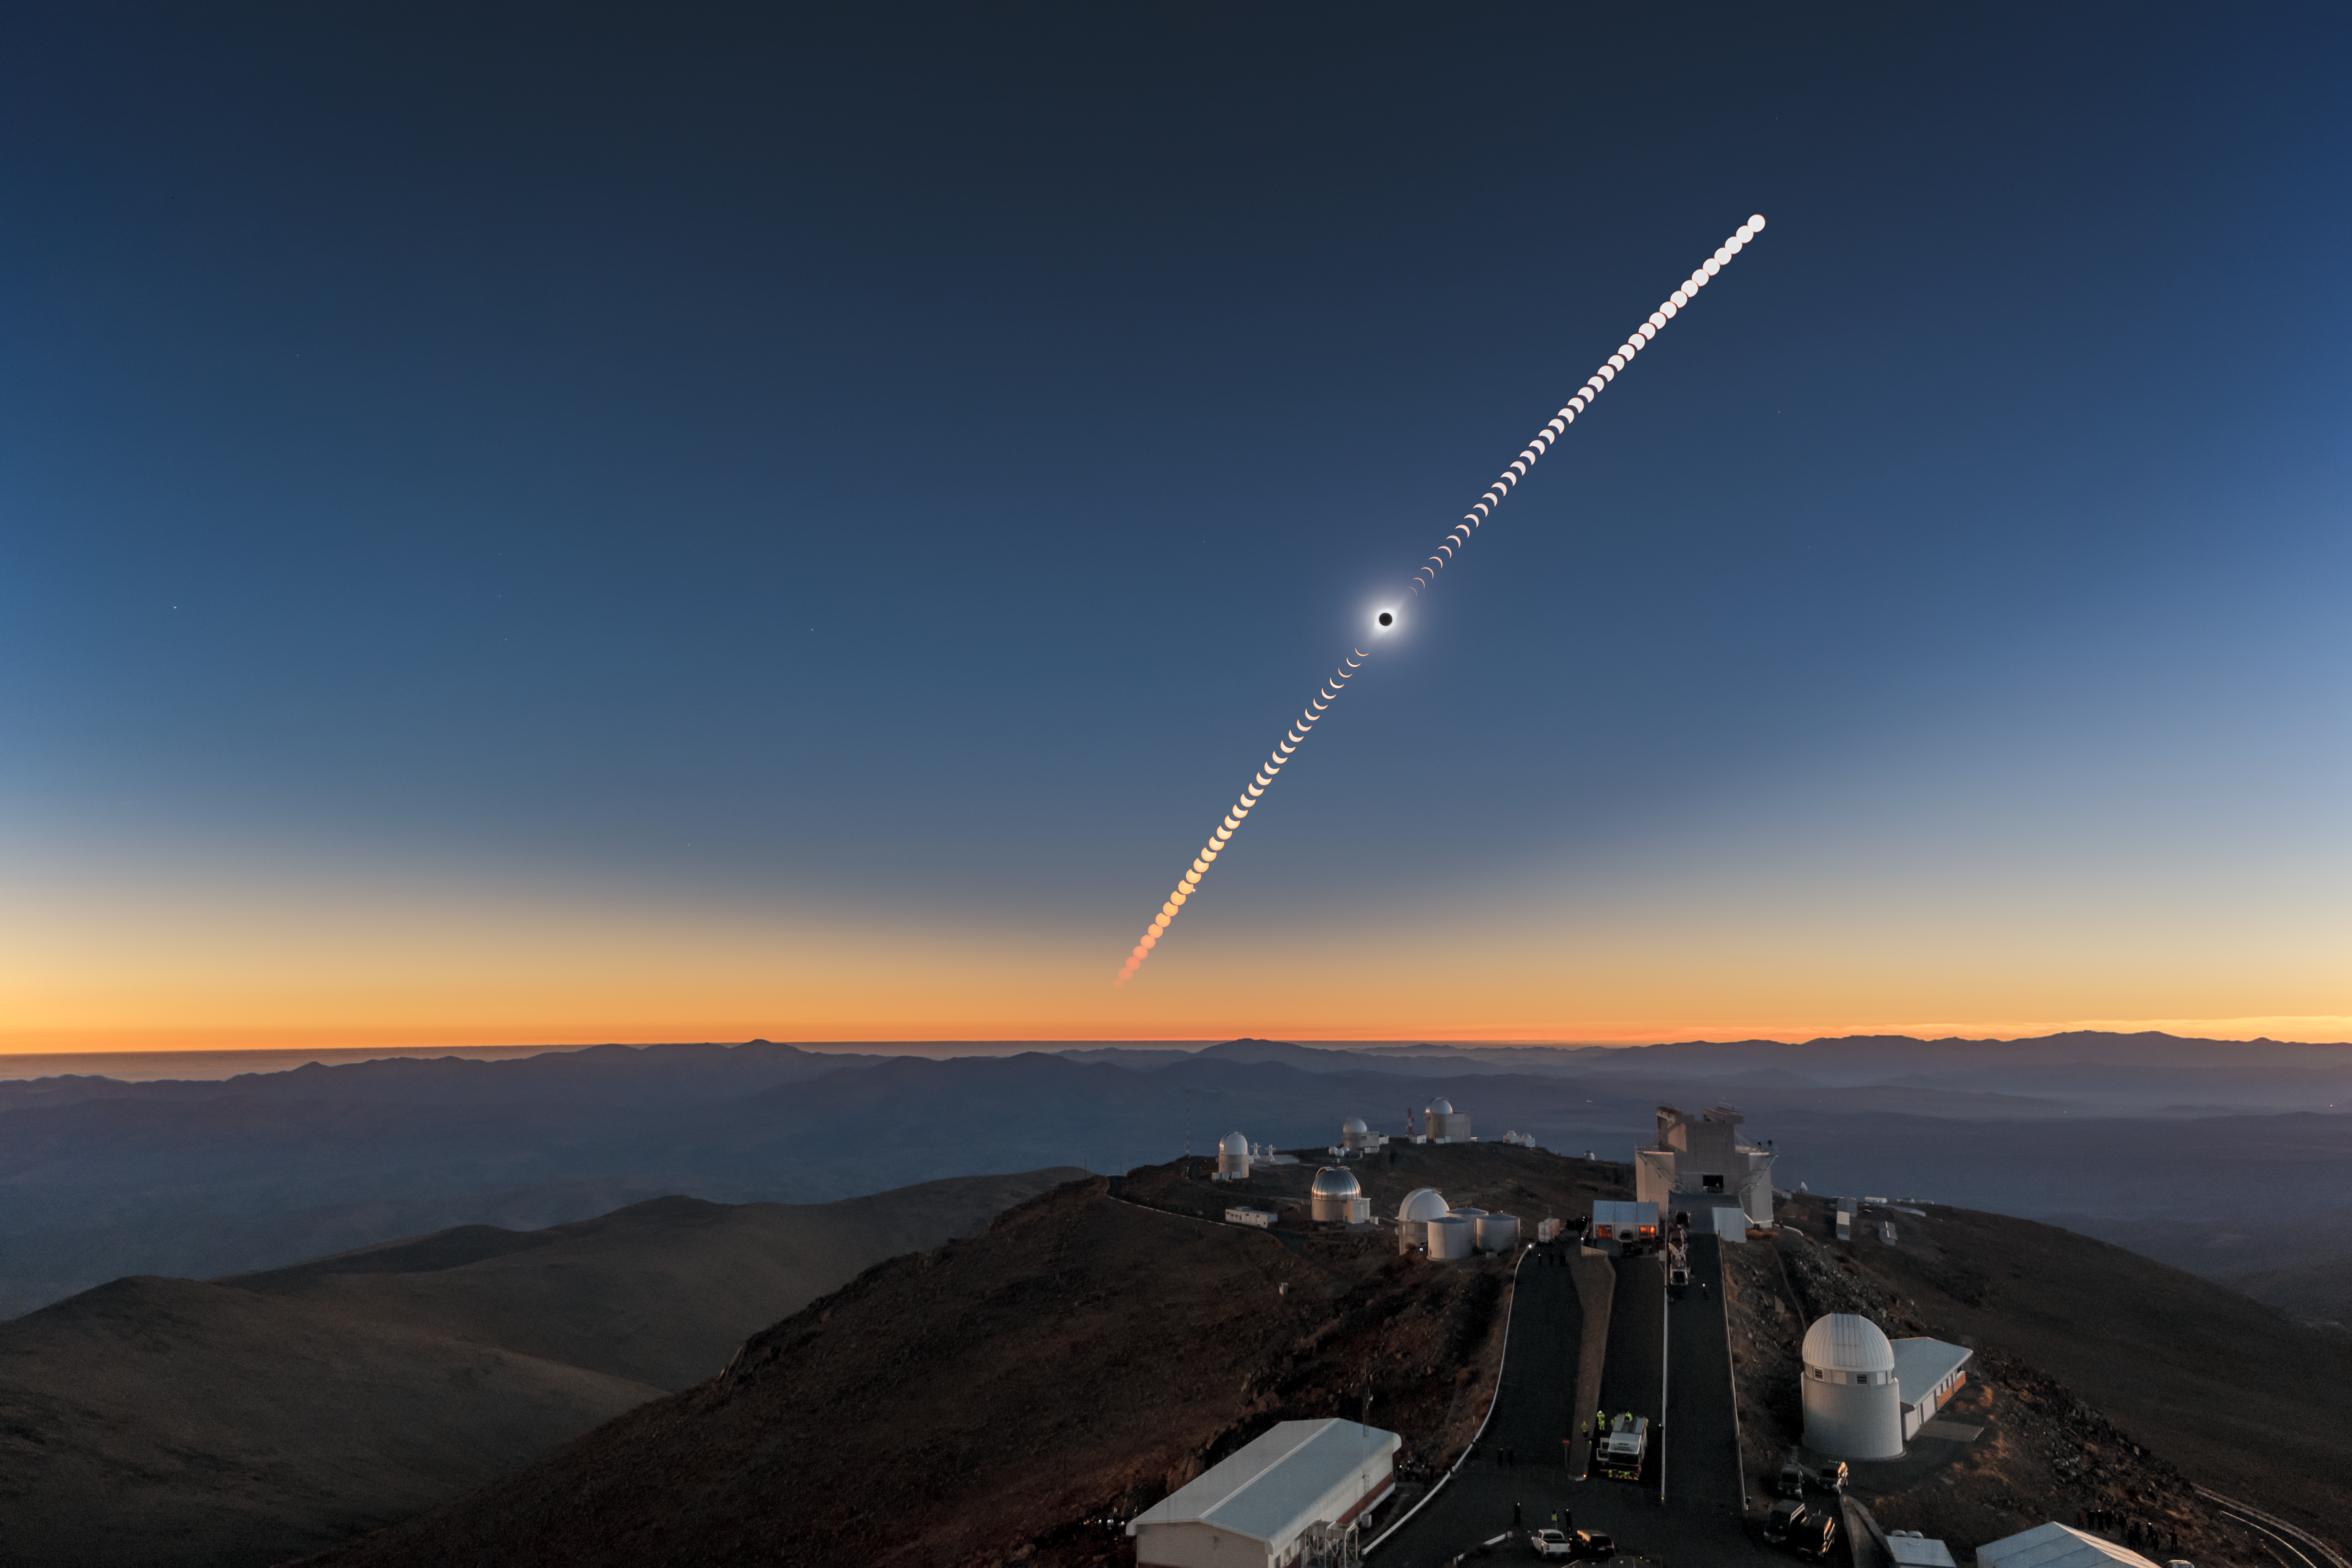

Total solar eclipse, La Silla Observatory, 2019

On 2 July 2019 a total solar eclipse passed over ESO’s La Silla Observatory in Chile. The eclipse lasted roughly two and a half hours, with almost two minutes of totality at 20:39 UT, and was visible across a narrow band of Chile and Argentina. To celebrate this rare event ESO invited 1000 people, including dignitaries, school children, the media, researchers, and the general public, to come to the Observatory to watch the eclipse from this unique location.

Credit: ESO/P. Horálek